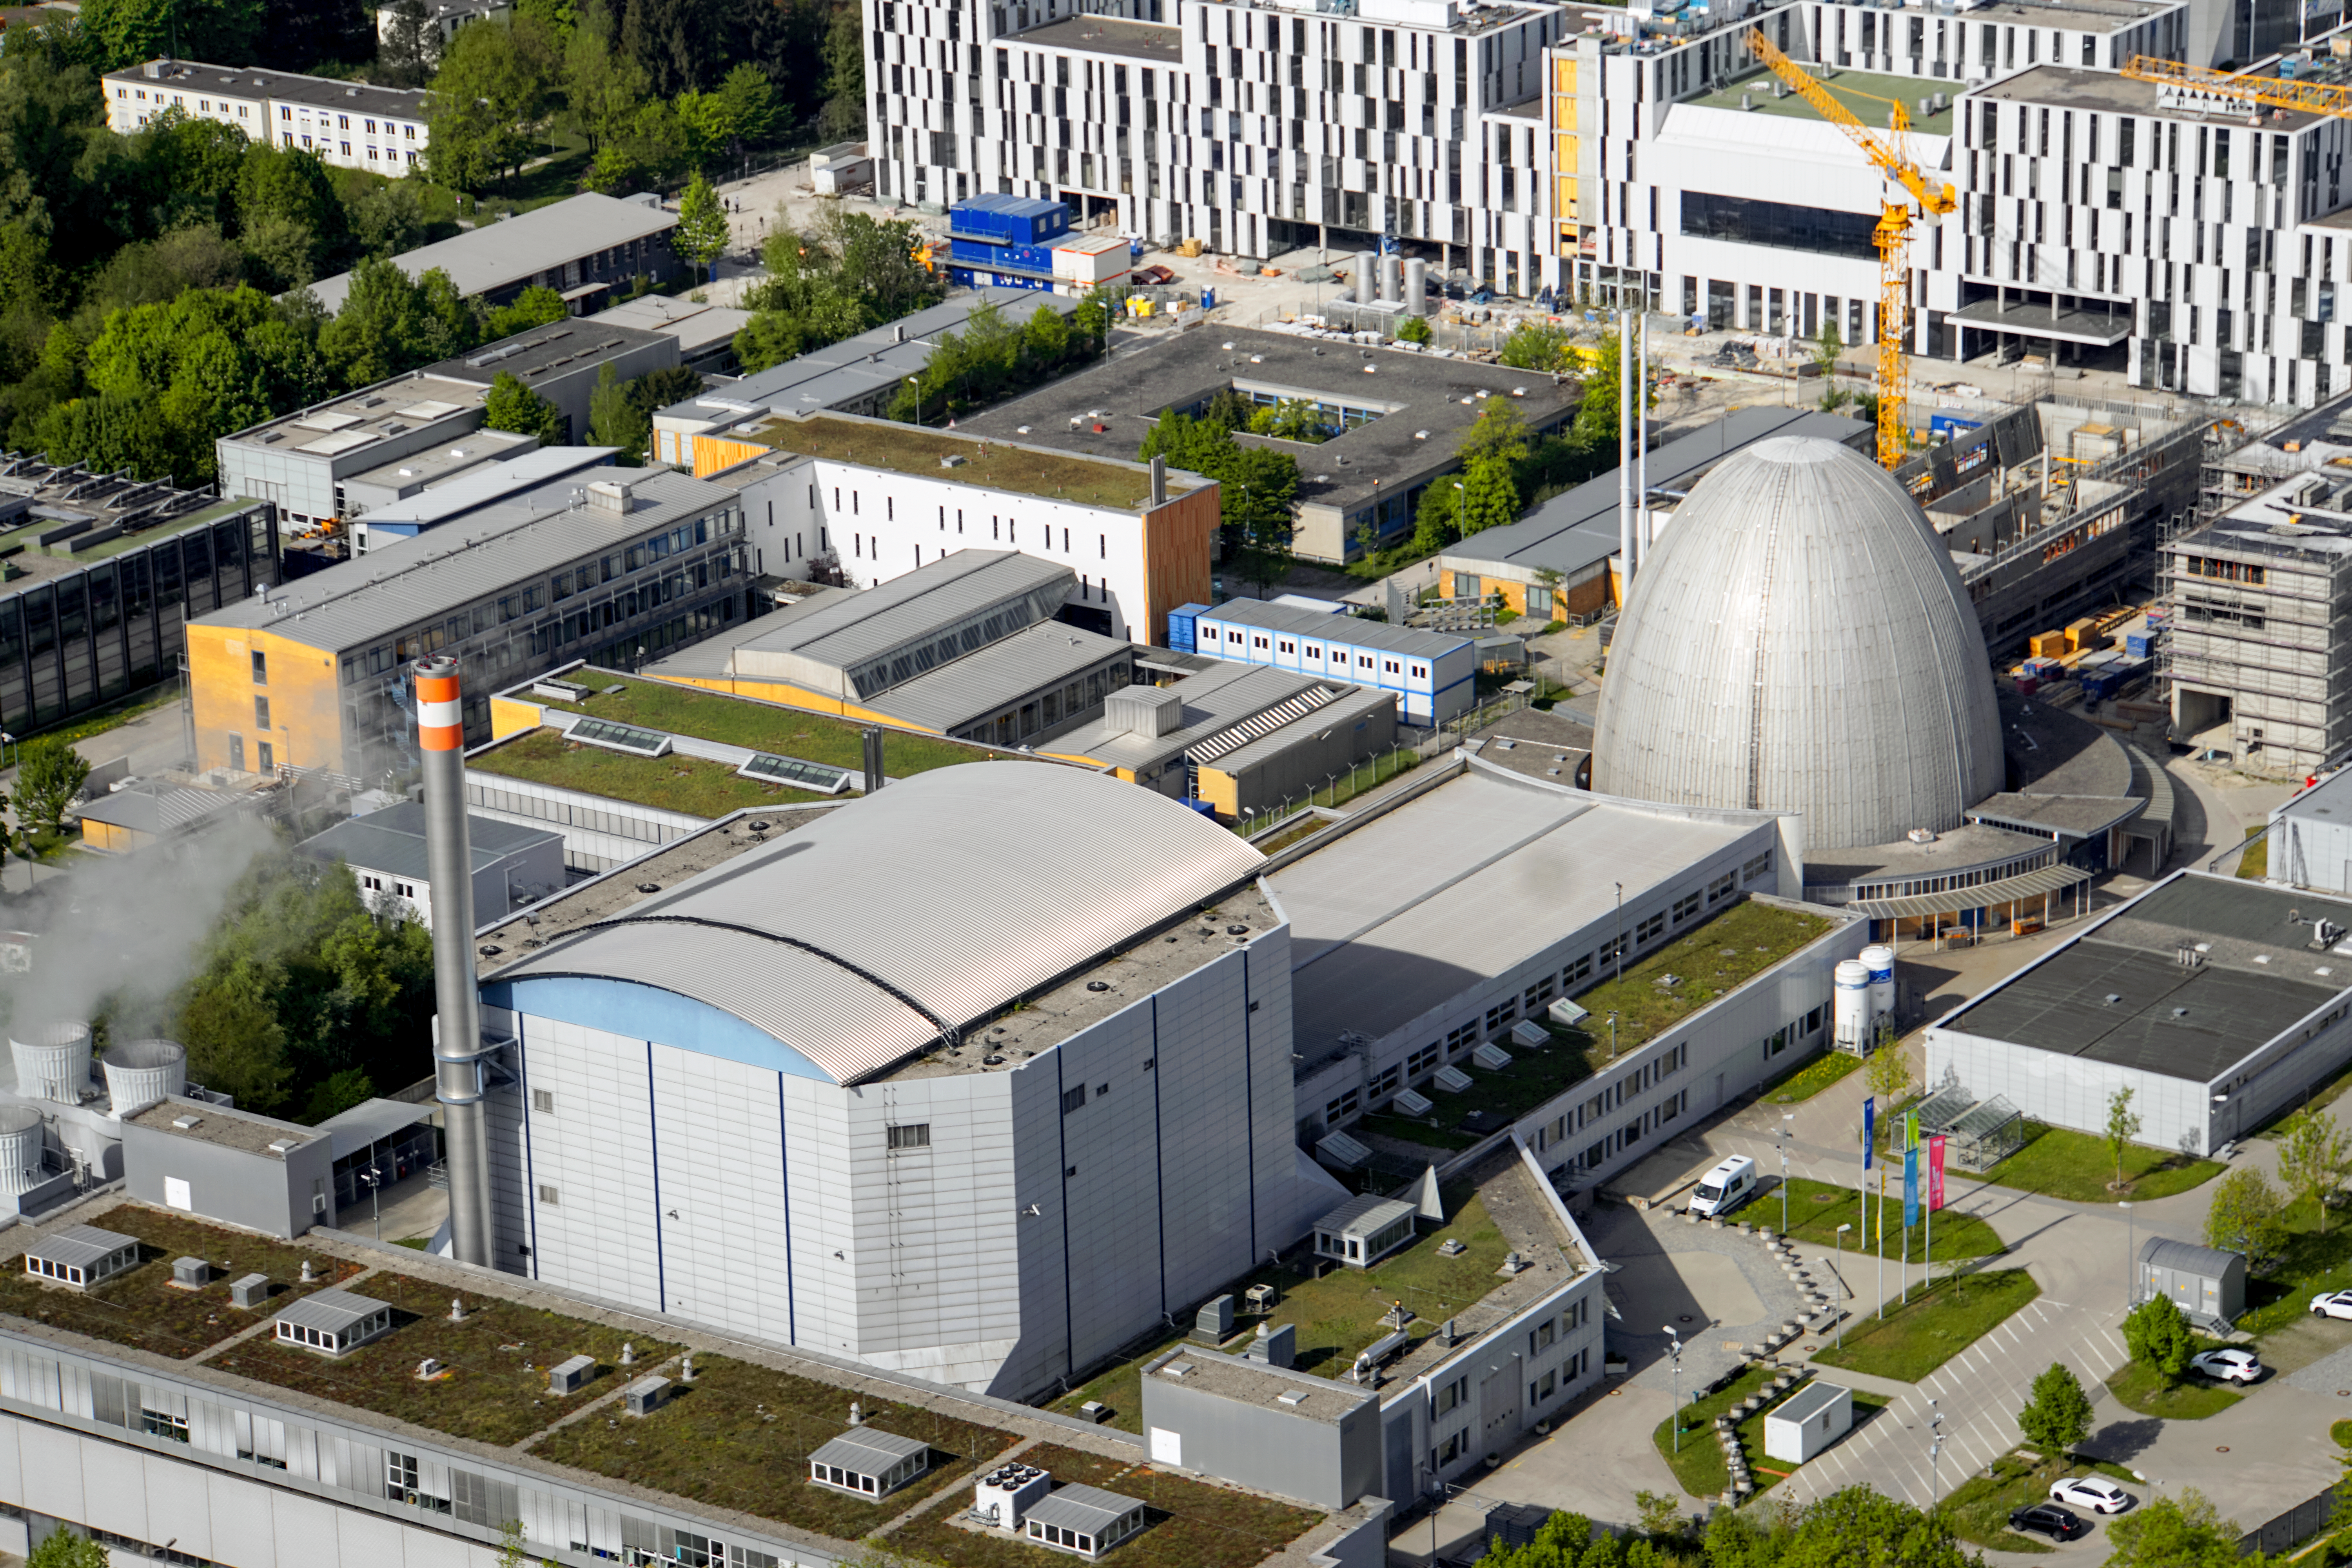

Technology and science in Garching

Aerial photo of the campus in Garching (Germany), where the ESO Headquarters are situated. The egg-shaped building is a reactor, used for neutron research, belonging to the Technical University of Munich.

Credit: E. Graf (graf-flugplatz.de)/ESO